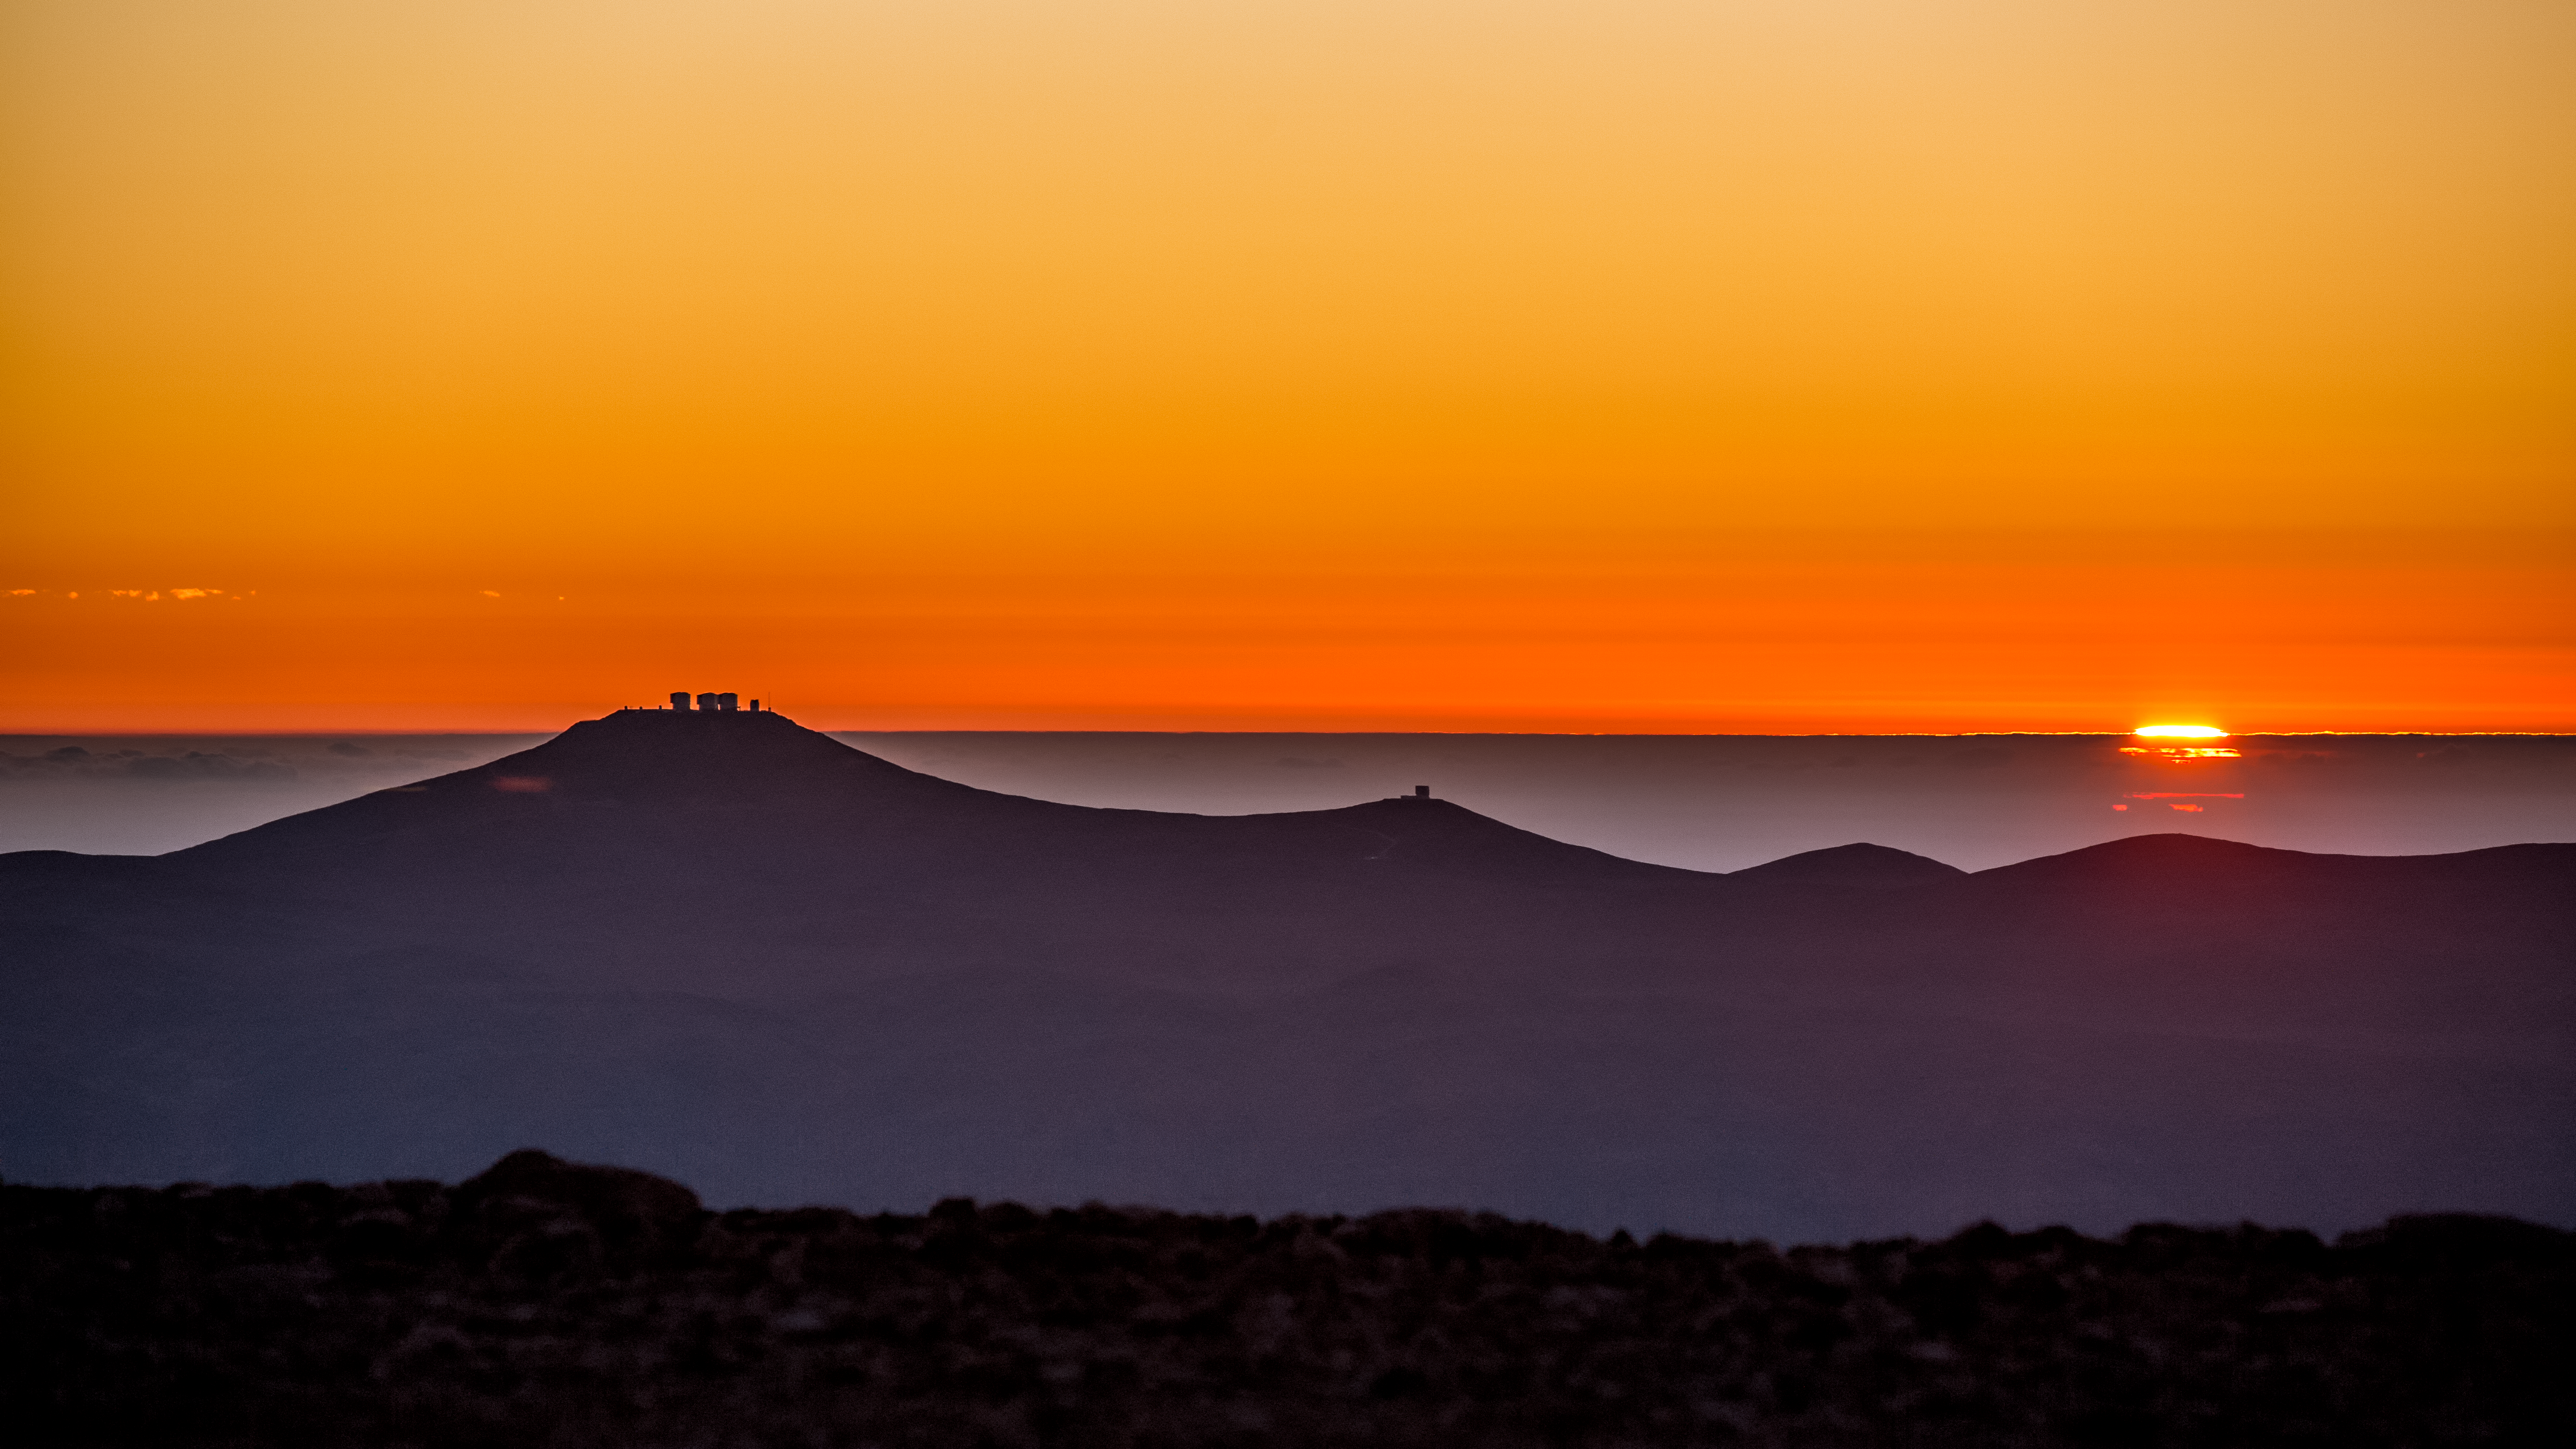

A trip to Mars

Many ESO Pictures of the Week feature distant cosmic objects — mysterious jumbles of stars, gas, dust and more sitting millions of light-years away. This panorama, however, showcases a somewhat more tangible, but no less glorious, beauty — that of our home planet, Earth.

Captured as the Sun slips below a false horizon of cloud, the sky glows in such a vivid shade of orange that the desert landscape takes on an almost alien appearance. In fact, the Chilean Atacama desert has been used previously by film crews seeking a Mars-like landscape! This other-worldly look is due to the exceptionally arid climate and the site’s complete isolation. The lack of humidity, rain and light pollution together produce both a dusty, rocky landscape and some of the most spectacularly clear skies found anywhere on Earth.

This image was taken by ESO’s Simon Lowery in 2016 from Cerro Armazones, the future home of the Extremely Large Telescope (ELT). The Paranal site, home to the Very Large Telescope (VLT), is just visible beyond the hilltops running across the centre of the frame. The constituent telescopes of the VLT can here be seen alongside the VLT Survey Telescope (VST) on the leftmost hill, whilst the Visible and Infrared Survey Telescope for Astronomy (VISTA) sits on an adjacent peak.

Credit: ESO/S. Lowery